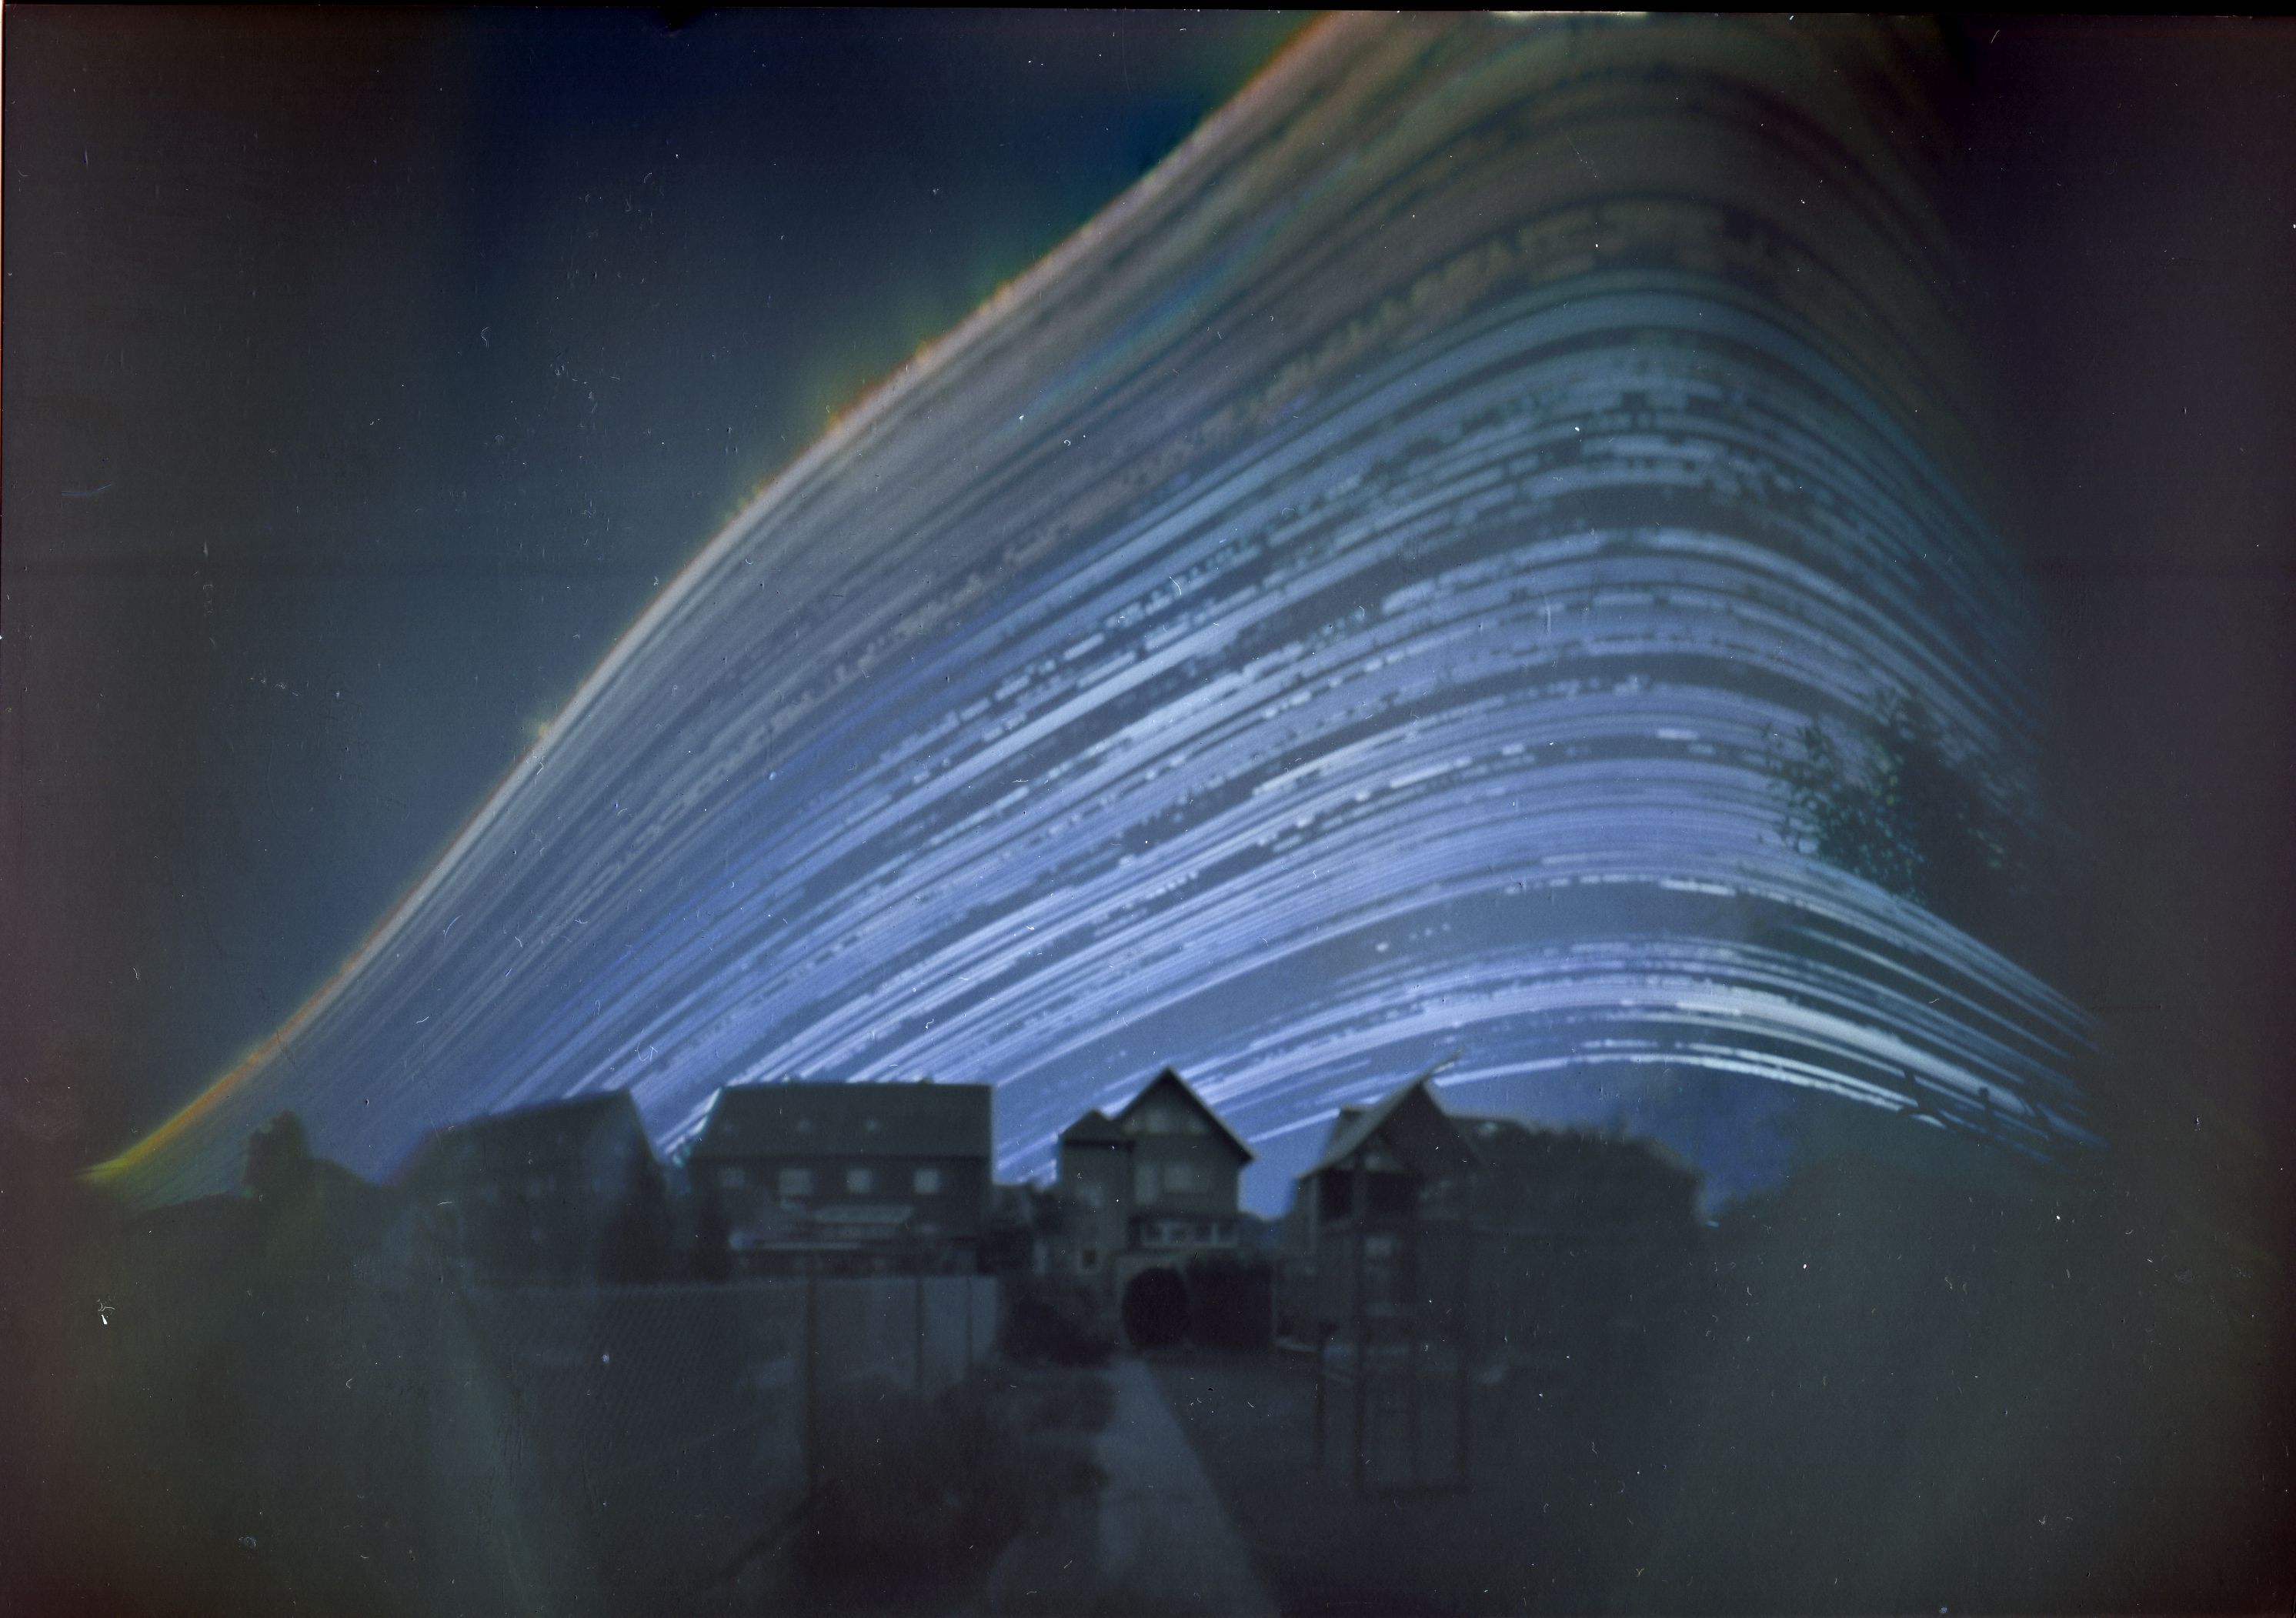

The Path of the Sun

Photographer: Frank Niessen
Country: Germany

This enchanting solargraph took second place in the category of Still images of day arcs of the Sun and Solargraphs. The image, captured in Germany between 21 June 2018 and 21 December 2018, is a poetic blend of art and science, showcasing nature's rhythm and the passage of time. It combines images taken at different times of day over the course of six months. Each curve tracks the Sun’s path (or arc) across the sky on a particular day. The sweeping arc of the Sun is distorted here by the projection, making it appear like a curve. The position of the daily arc across the sky changes with the Sun’s seasonal movement in the sky. Captured using a simple pinhole camera fashioned from a coffee can, it shows the Sun's journey over the course of six months, and the gradual shift of the daily arc from the summer, when it is higher in the sky, to its lowest arc at the winter solstice. Gaps in the Sun’s path represent days or times of day when the Sun was obscured by clouds. This image is a vivid testament to the changing seasons, revealing the Sun's dance in the sky as days grow shorter or longer.

Also see image in Zenodo: https://doi.org/10.5281/zenodo.10278550

Credit: Frank Niessen/IAU OAE (CC BY 4.0)